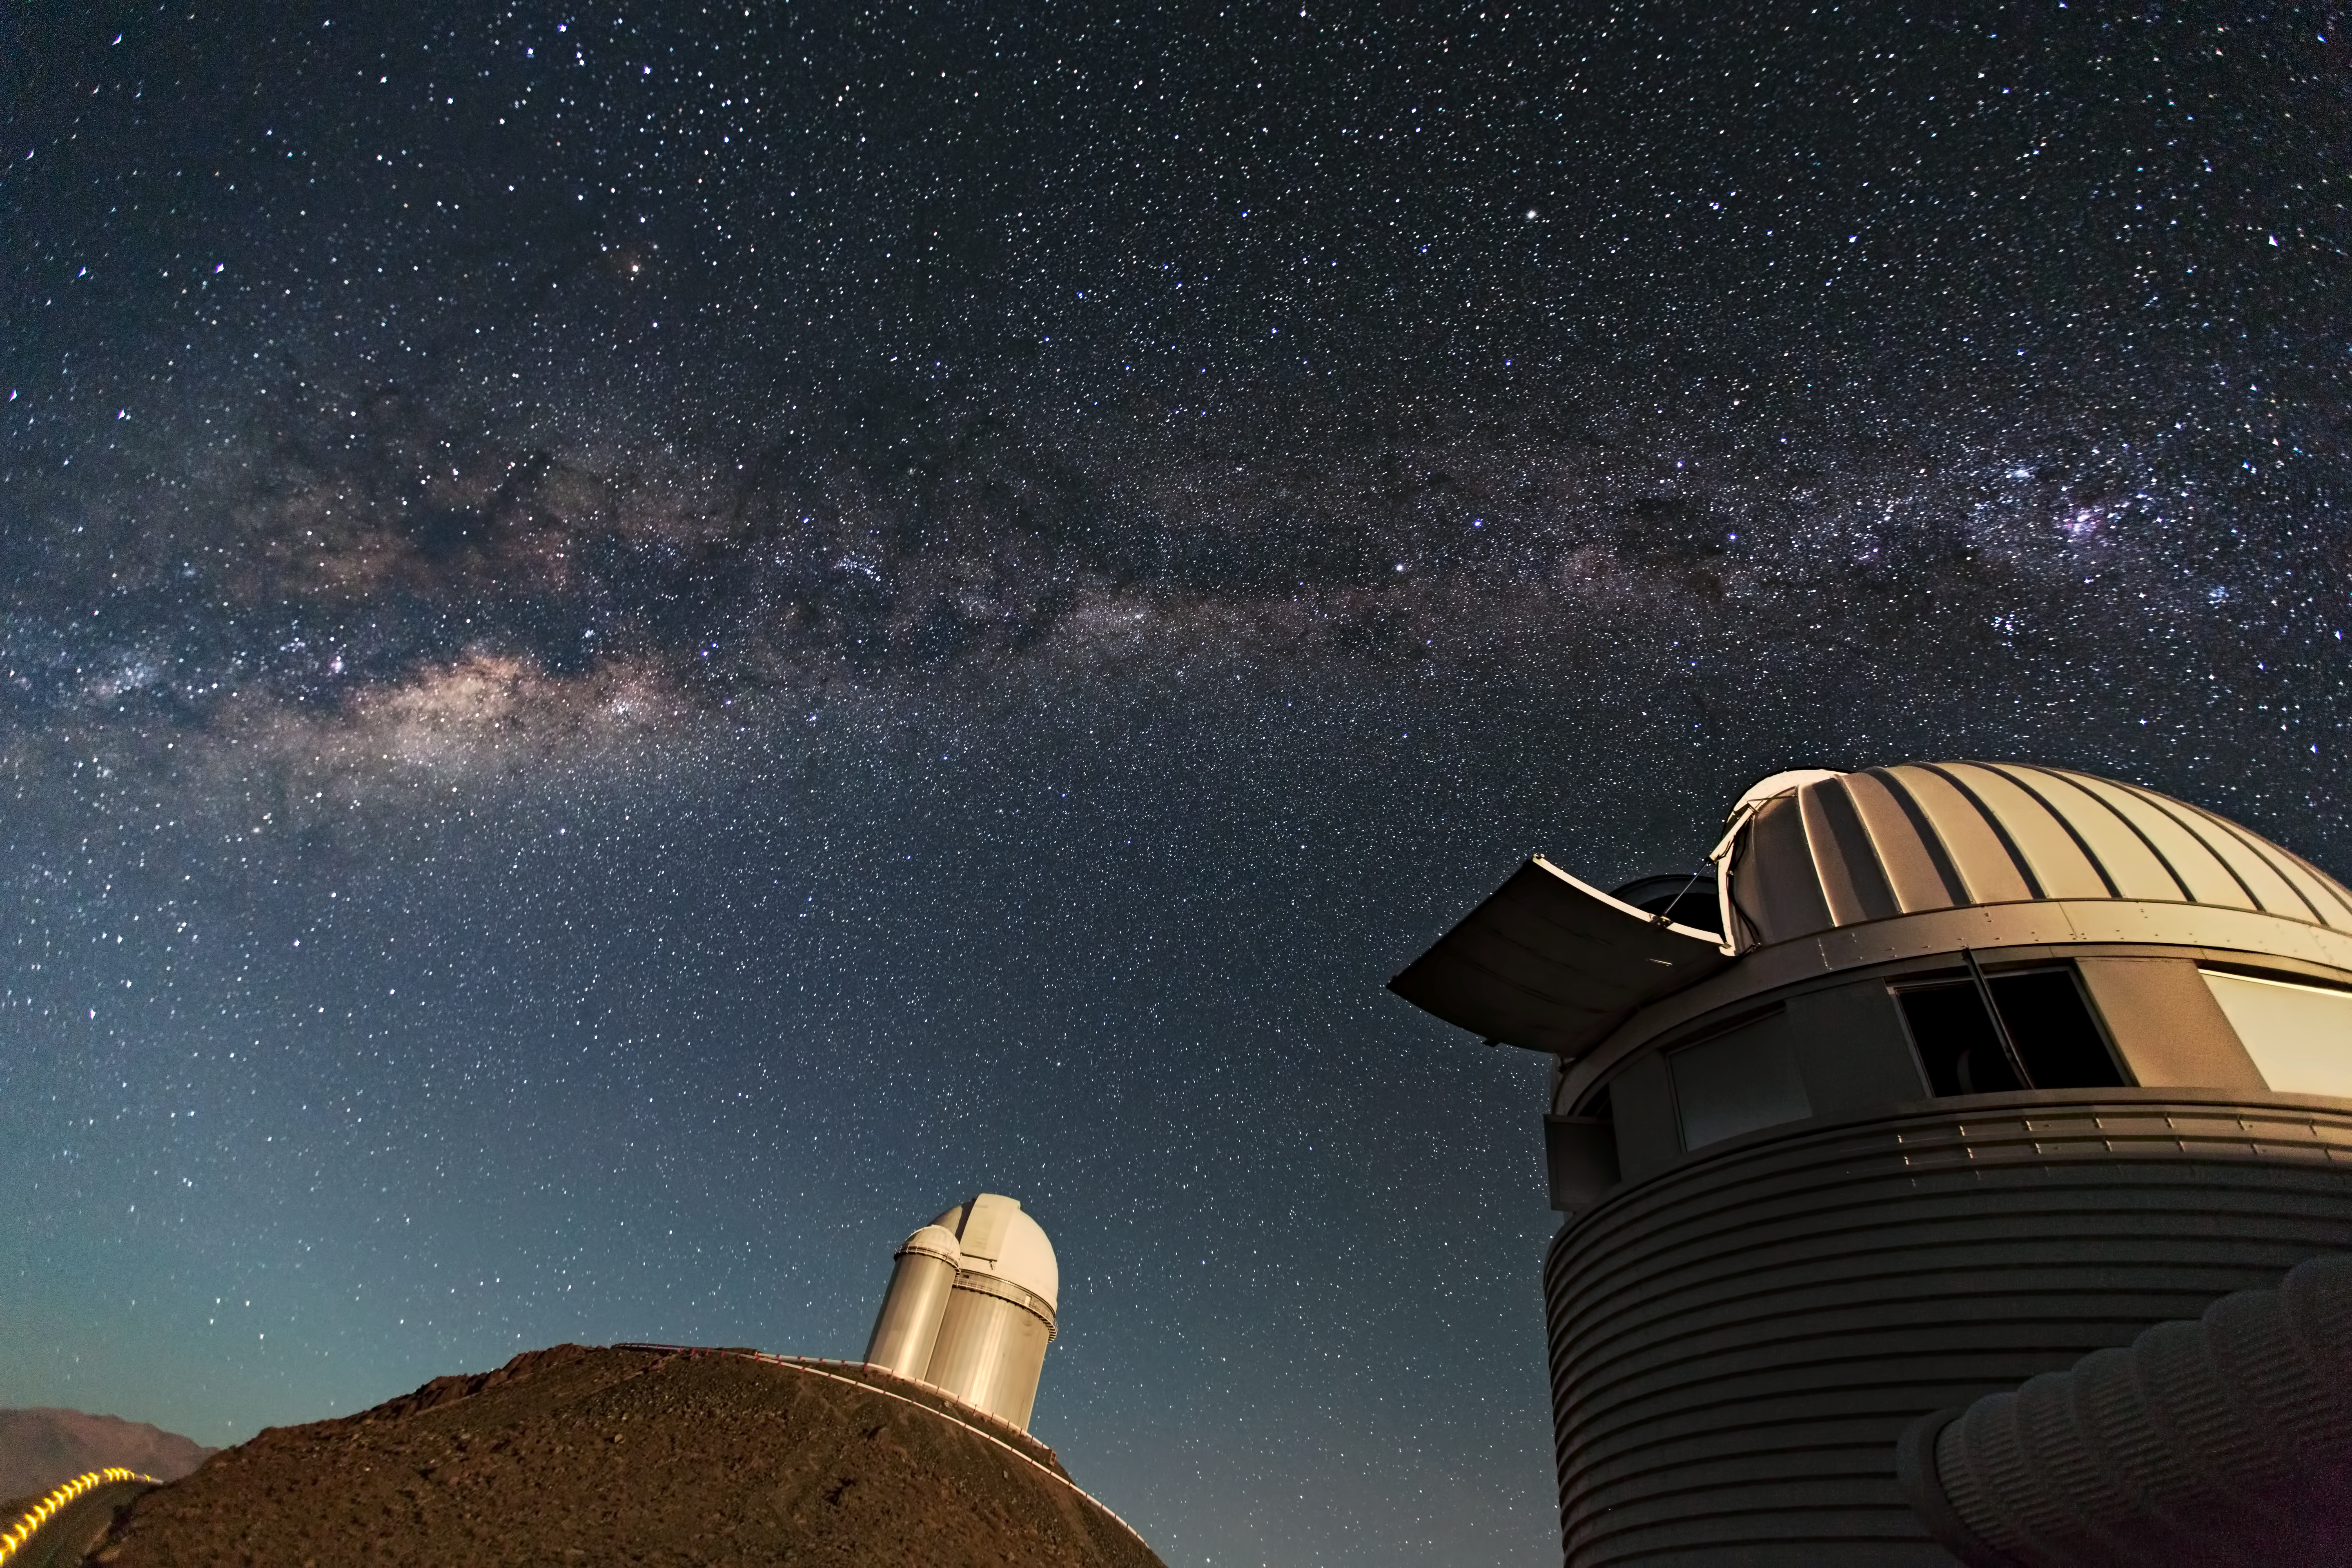

Telescopes at ESO's first site in Chile: the La Silla Observatory

The Swiss 1.2-metre Leonhard Euler Telescope (front) and the ESO 3.6-metre telescope (rear) at ESO's La Silla observatory. La Silla, in the southern part of the Atacama Desert of Chile was ESO's first observation site. The site is set 2400 metres above sea level, providing excellent observing conditions.

Credit: ESO/S. Lowery